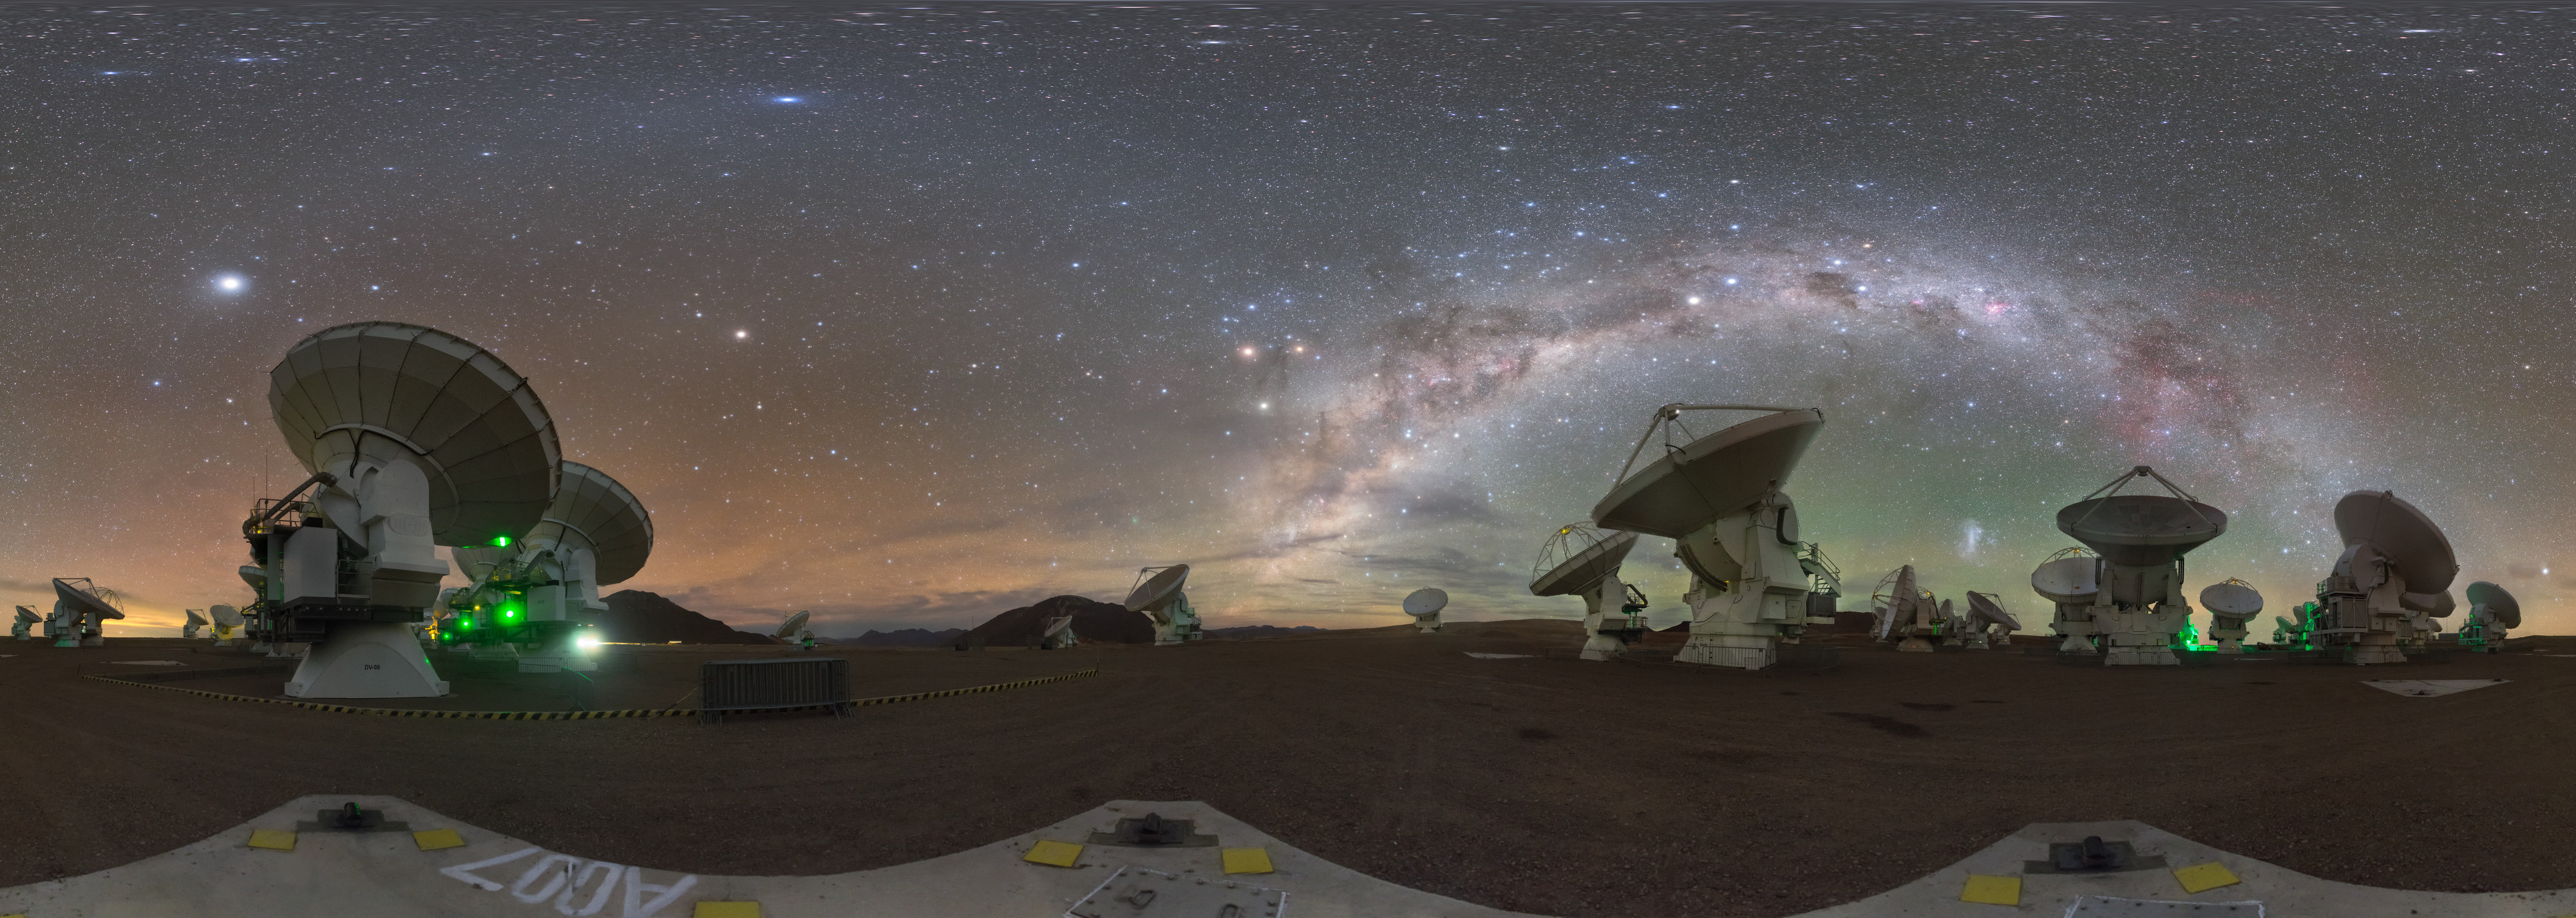

Sky over ALMA

The stunning Milky Way over ALMA Central Array in Chile.

Credit: P. Horálek/ESO